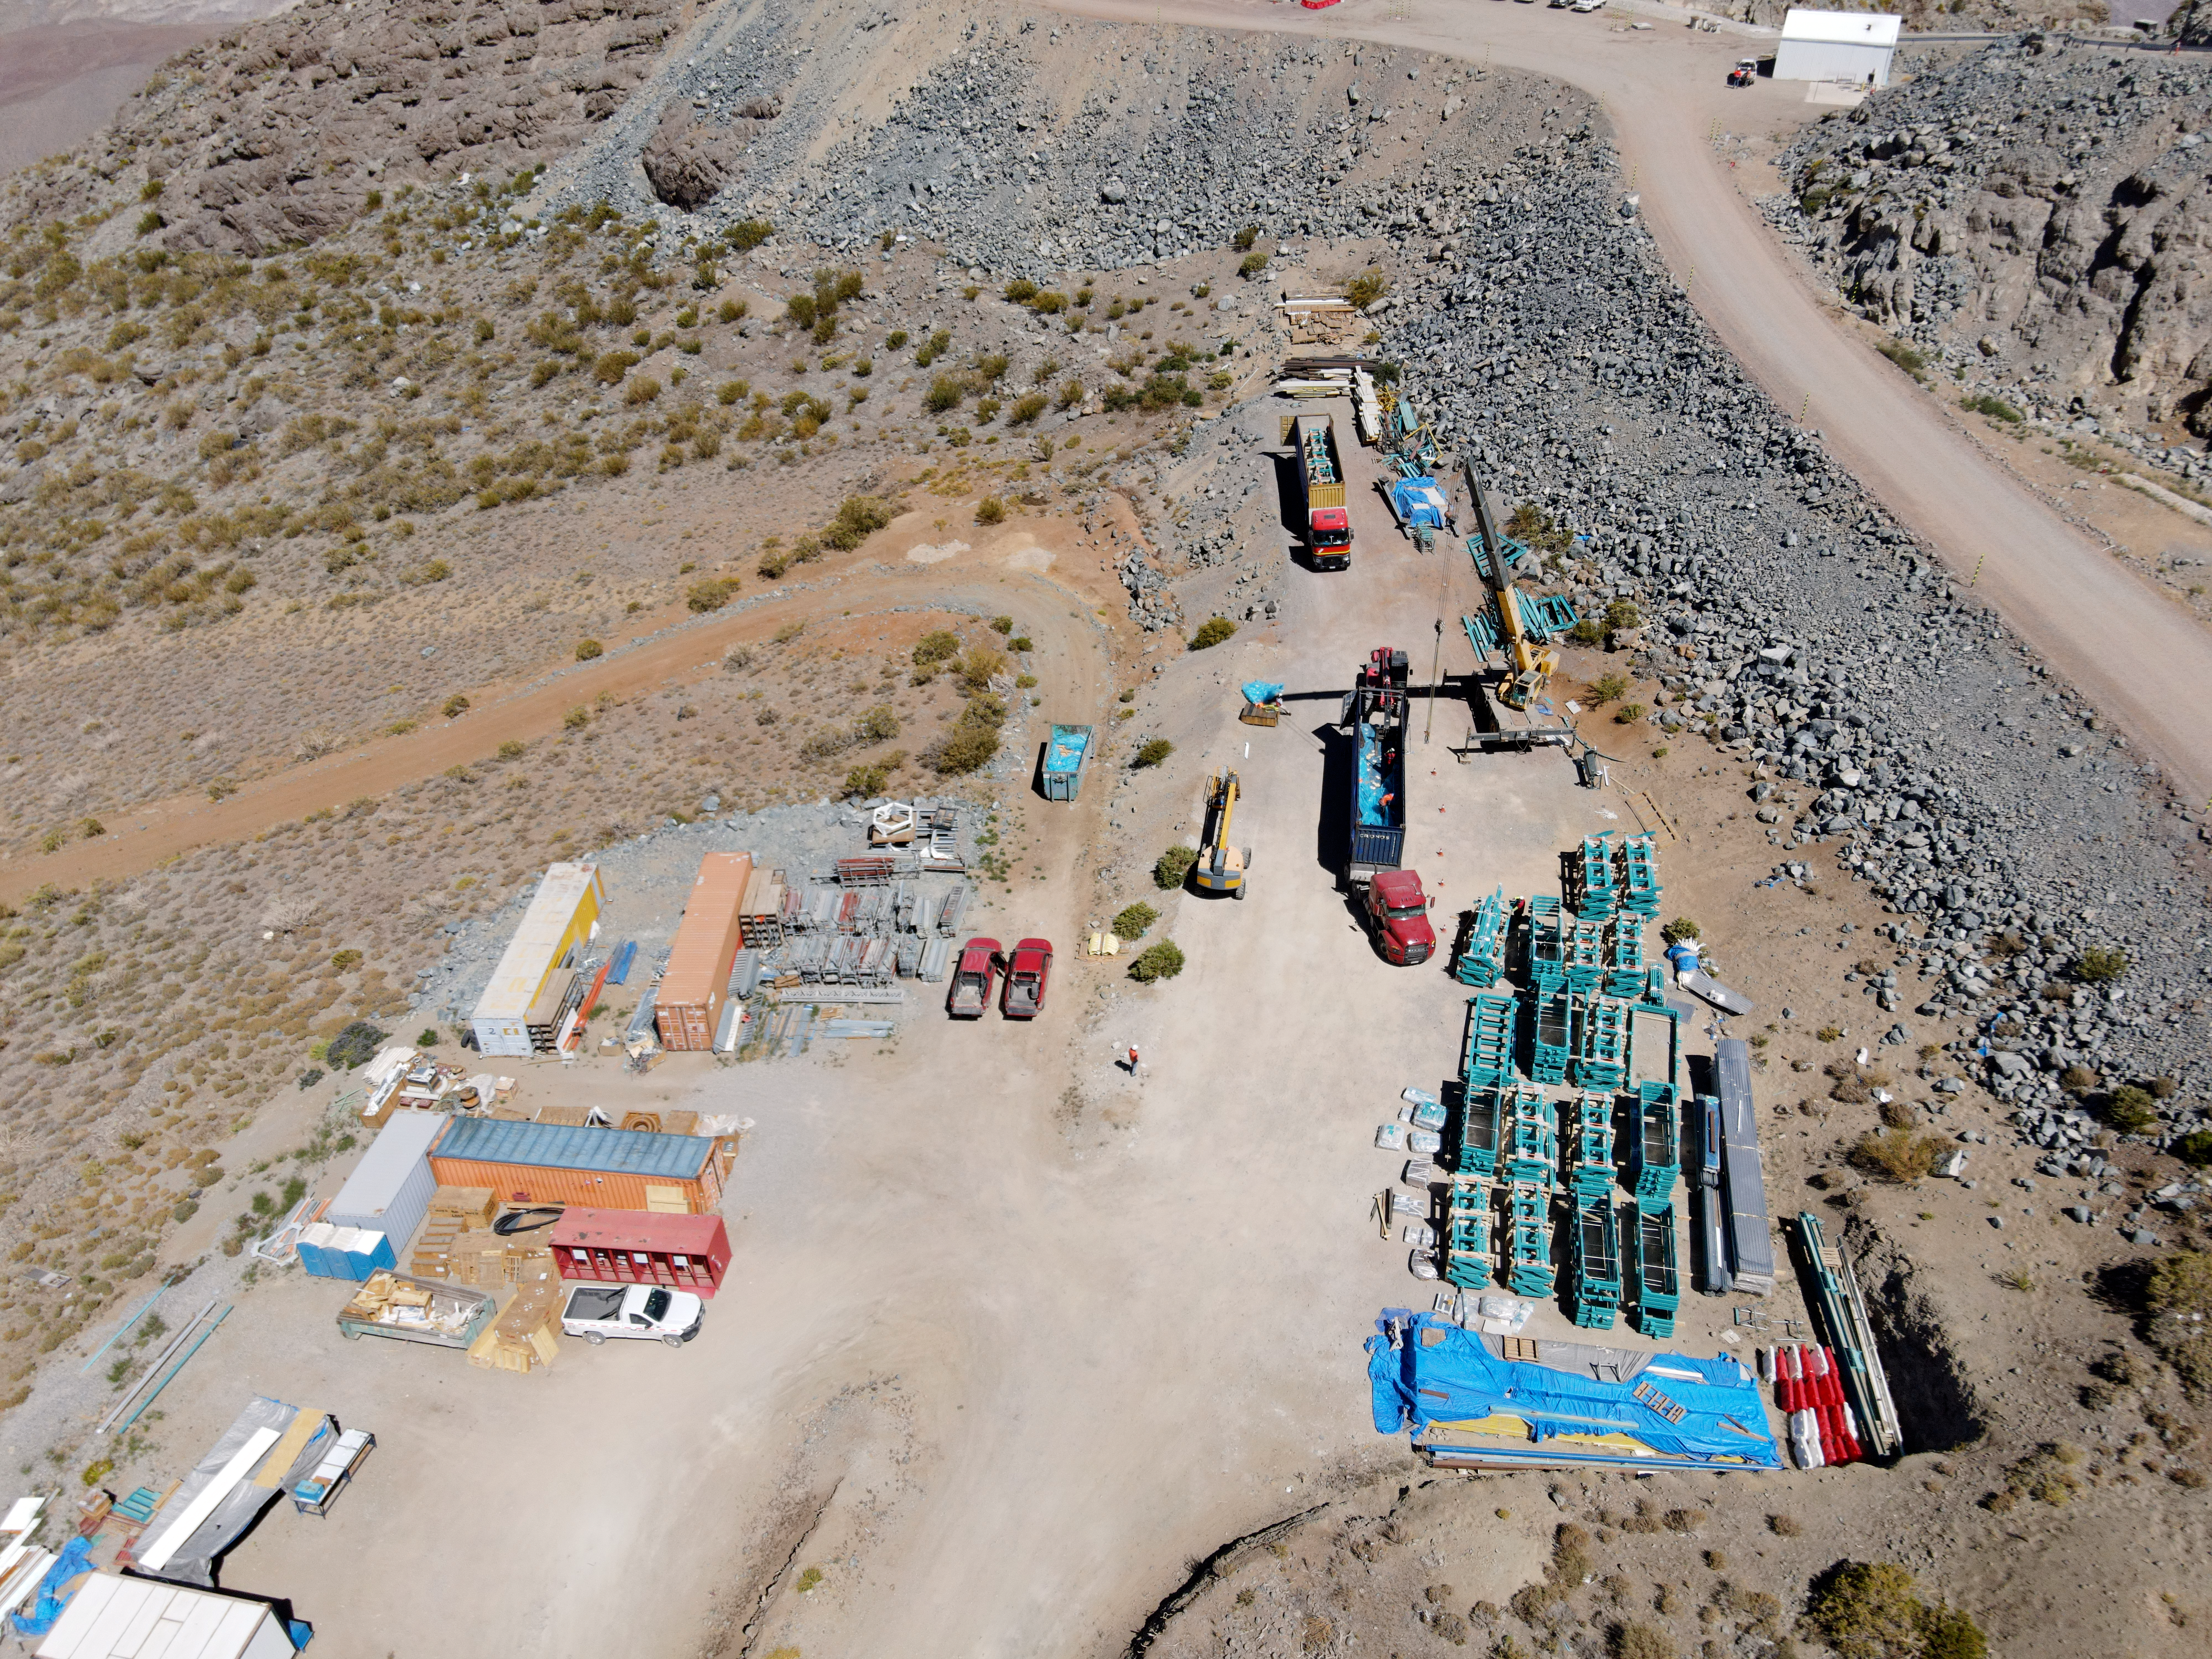

Rubin Drone View mid-December 2020

Aerial drone view of current status of construction on the summit as of mid-December, 2020. The louvers for the dome (in the right in this photo) have been delivered and unloaded.

Credit: Rubin Obs/NSF/AURA